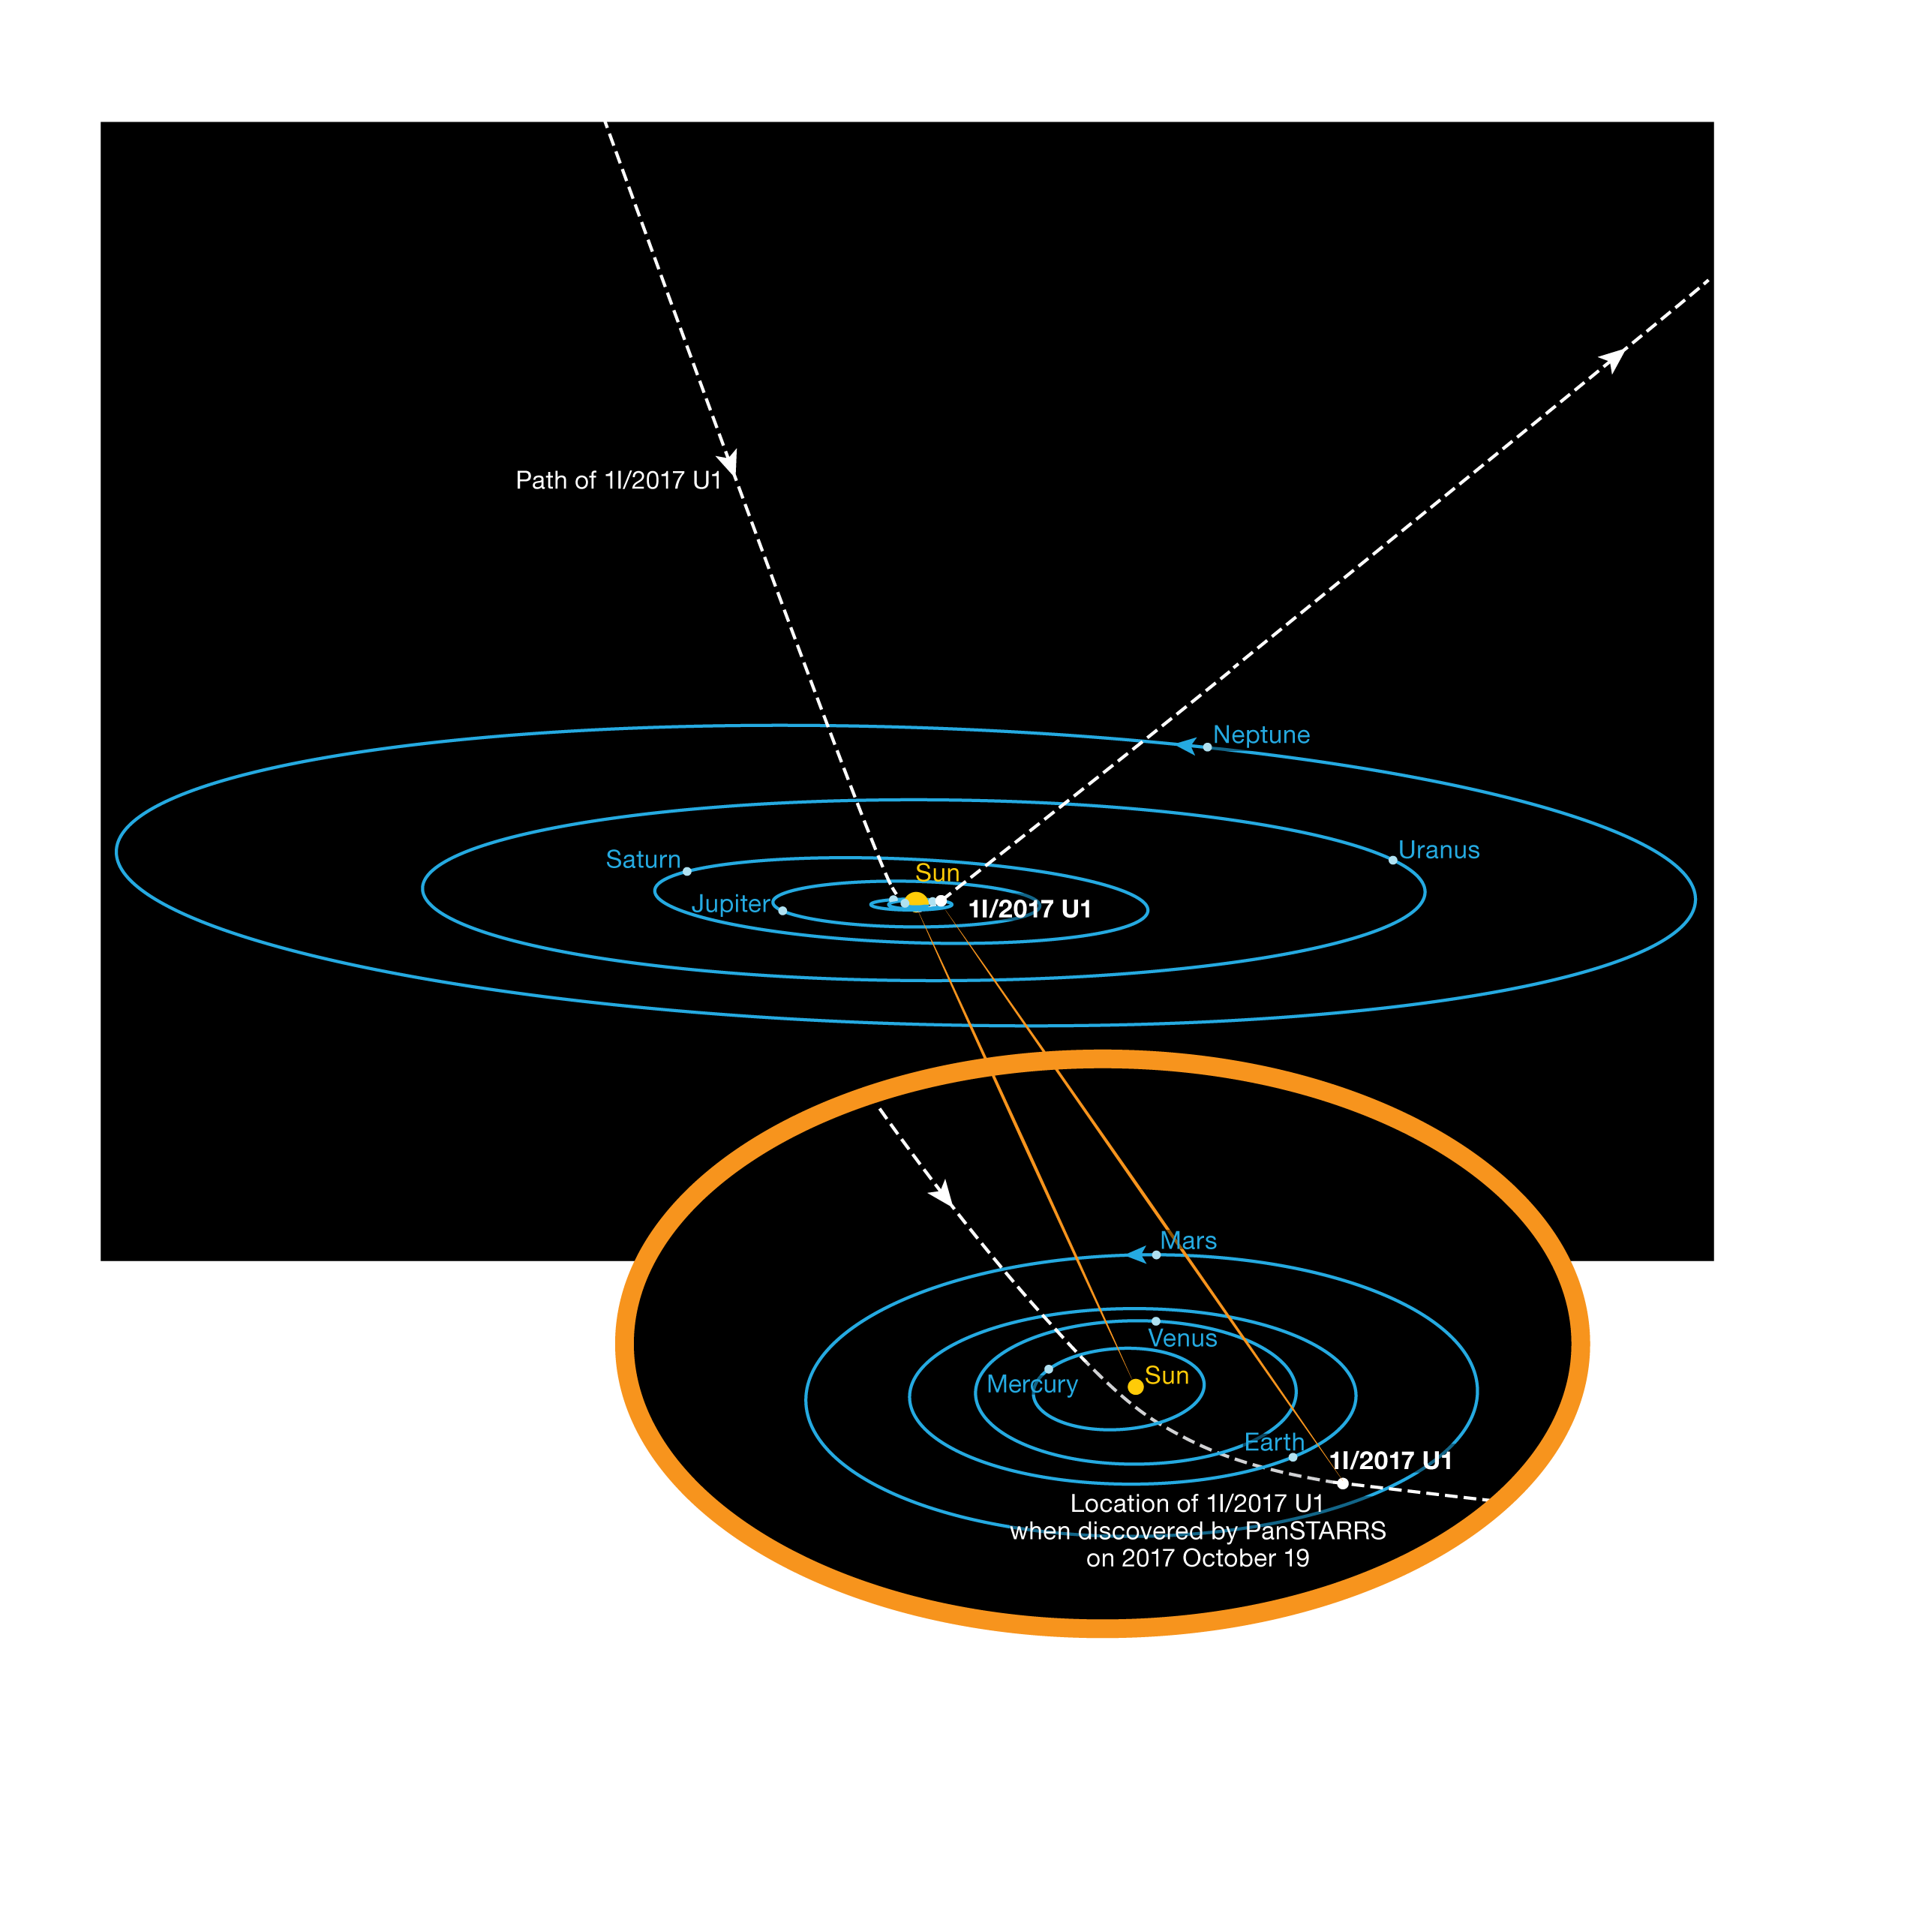

The Orbit of ‘Oumuamua

This diagram shows the orbit of the interstellar asteroid ‘Oumuamua as it passes through the Solar System. Unlike all other asteroids and comets observed before, this body is not bound by gravity to the Sun. It has come from interstellar space and will return there after its brief encounter with our star system. Its hyperbolic orbit is highly inclined and it does not appear to have come close to any other Solar System body on its way in.

Credit: ESO/K. Meech et al.